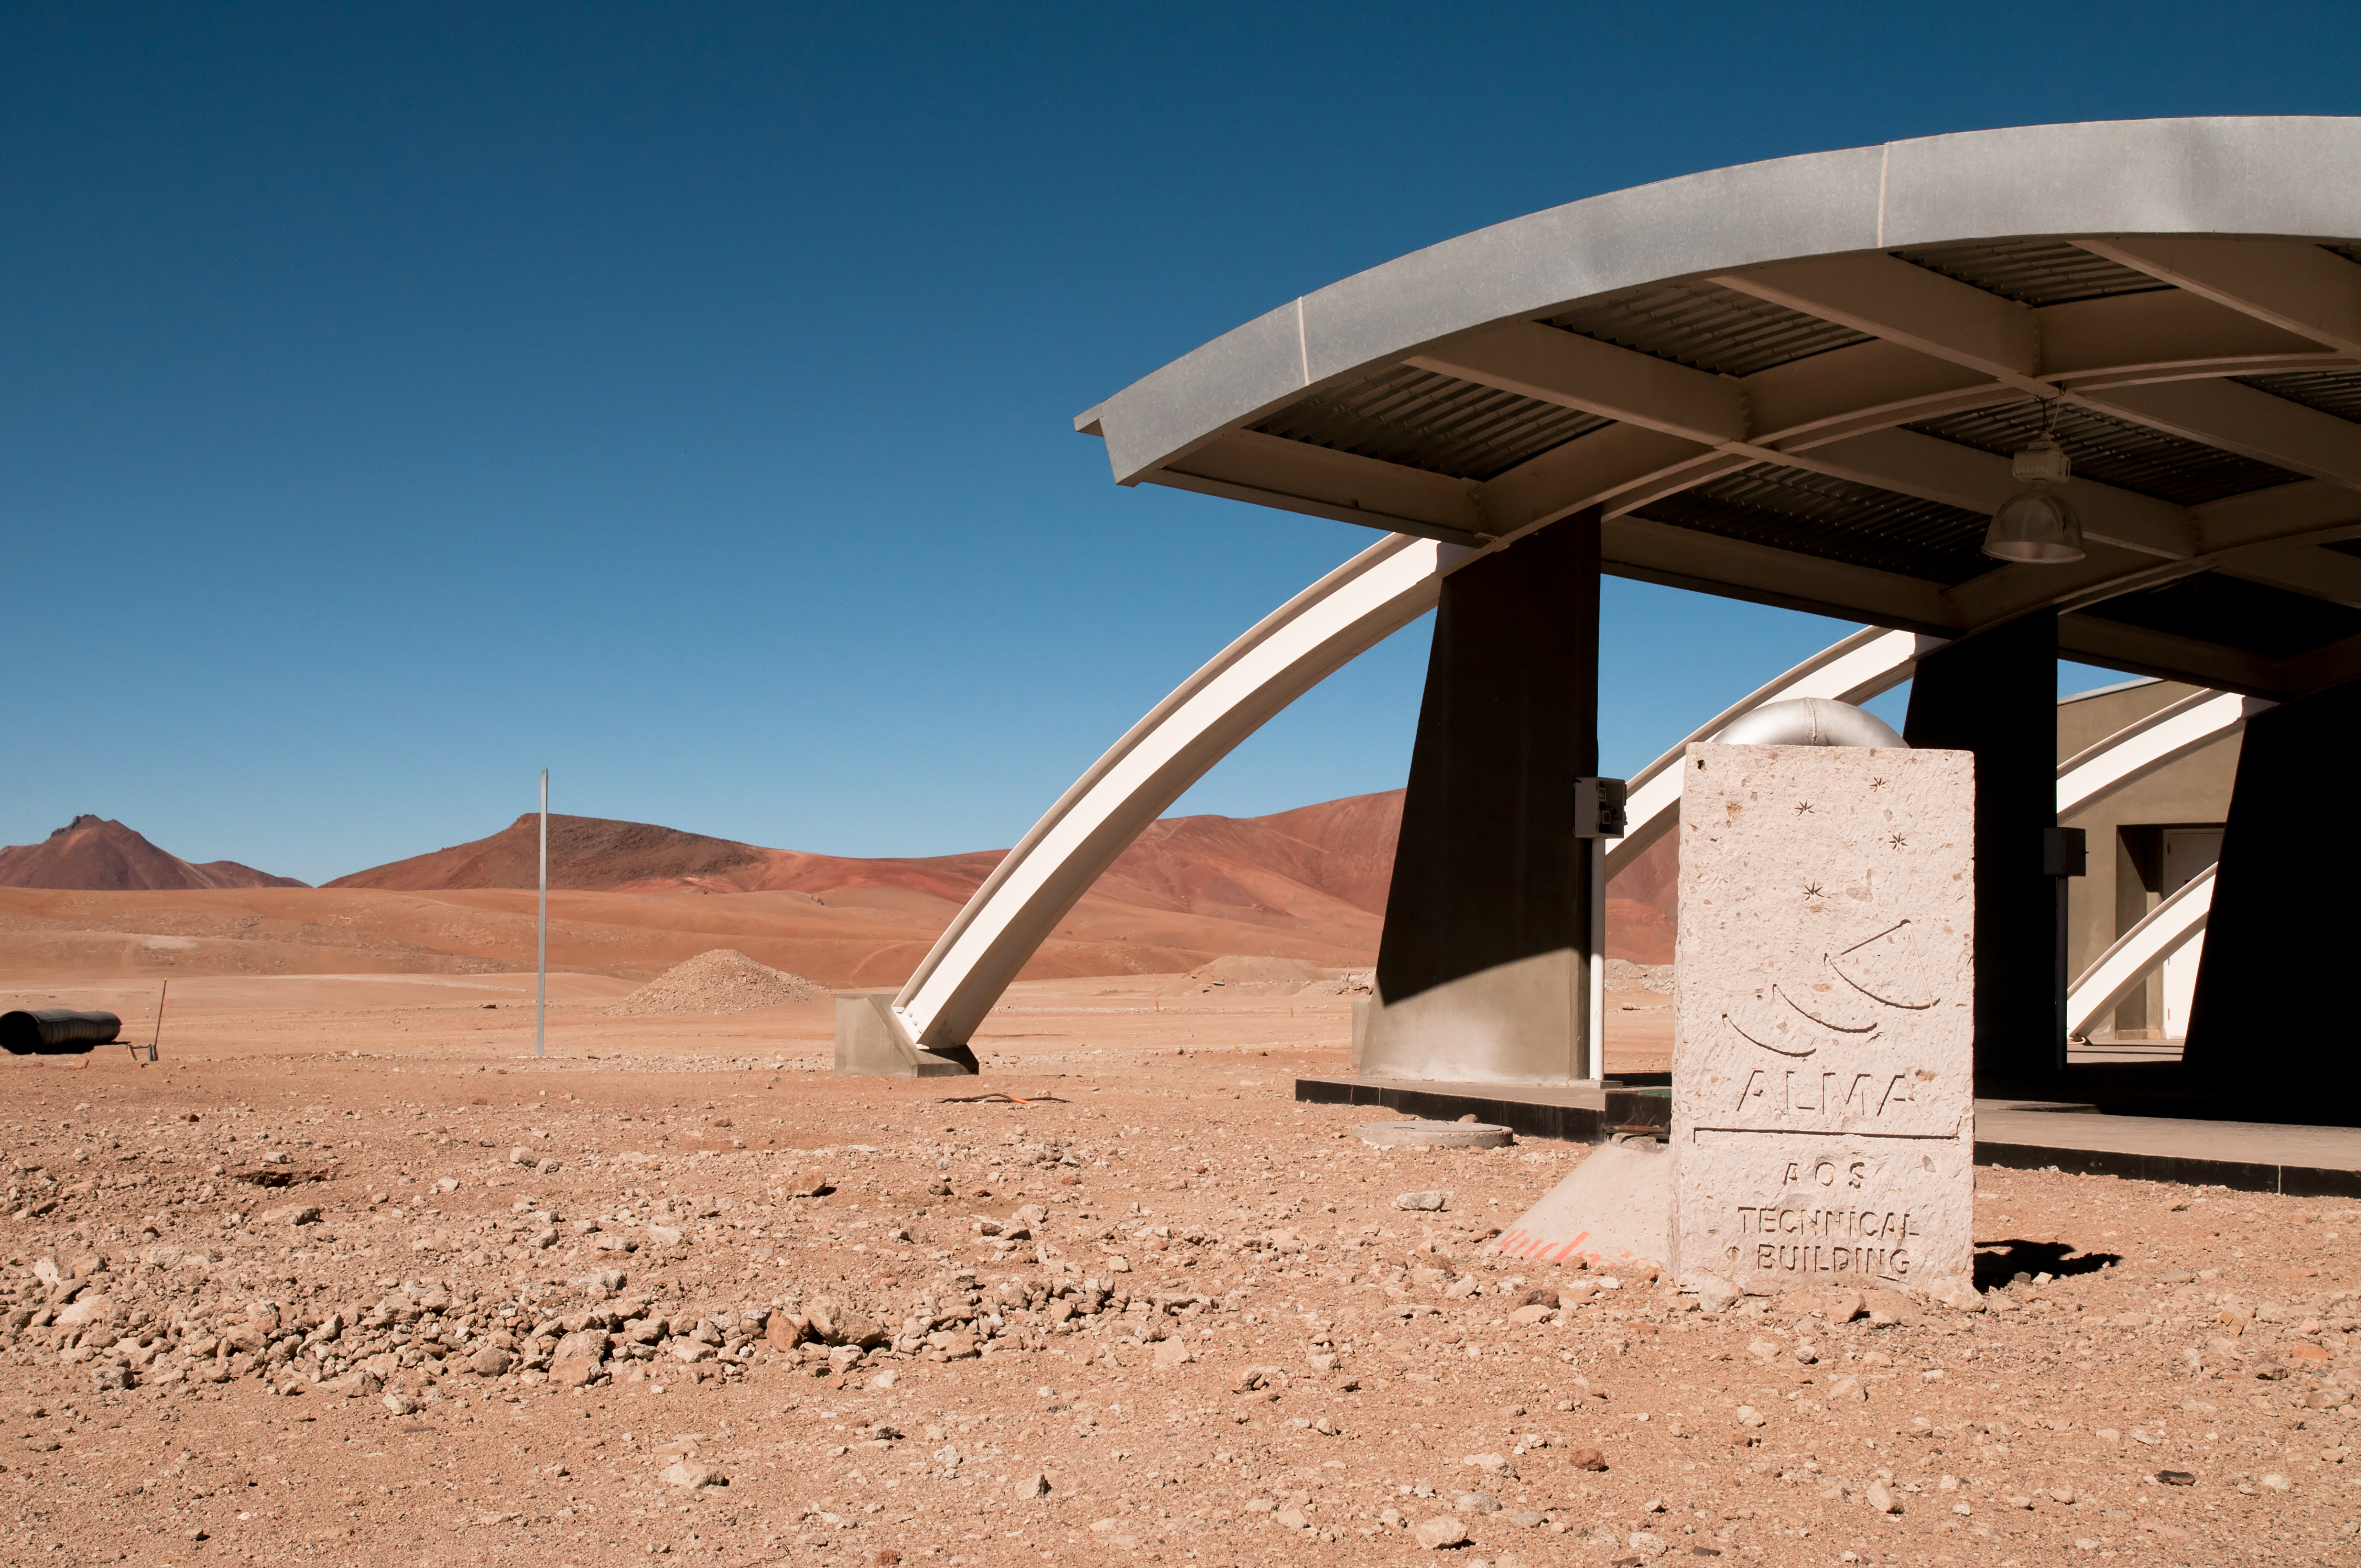

The AOS Technical Building

The entrance of the ALMA Array Operations Site (AOS) technical building, located at an altitude of 5000 metres above sea level, on the Chajnantor plateau, in the Chilean Andes. This building hosts the ALMA Correlator, a powerful computer which will combine the signals from the ALMA antennas, making them work together as the most powerful submillimetre-wavelength radio telescope in the world. The observations are controlled from the ALMA Operations Support Facility (OSF), located at the much more comfortable altitude of 2900 metres, on the road to Chajnantor.

Credit: ALMA (ESO/NAOJ/NRAO)/A. Caproni (ESO)